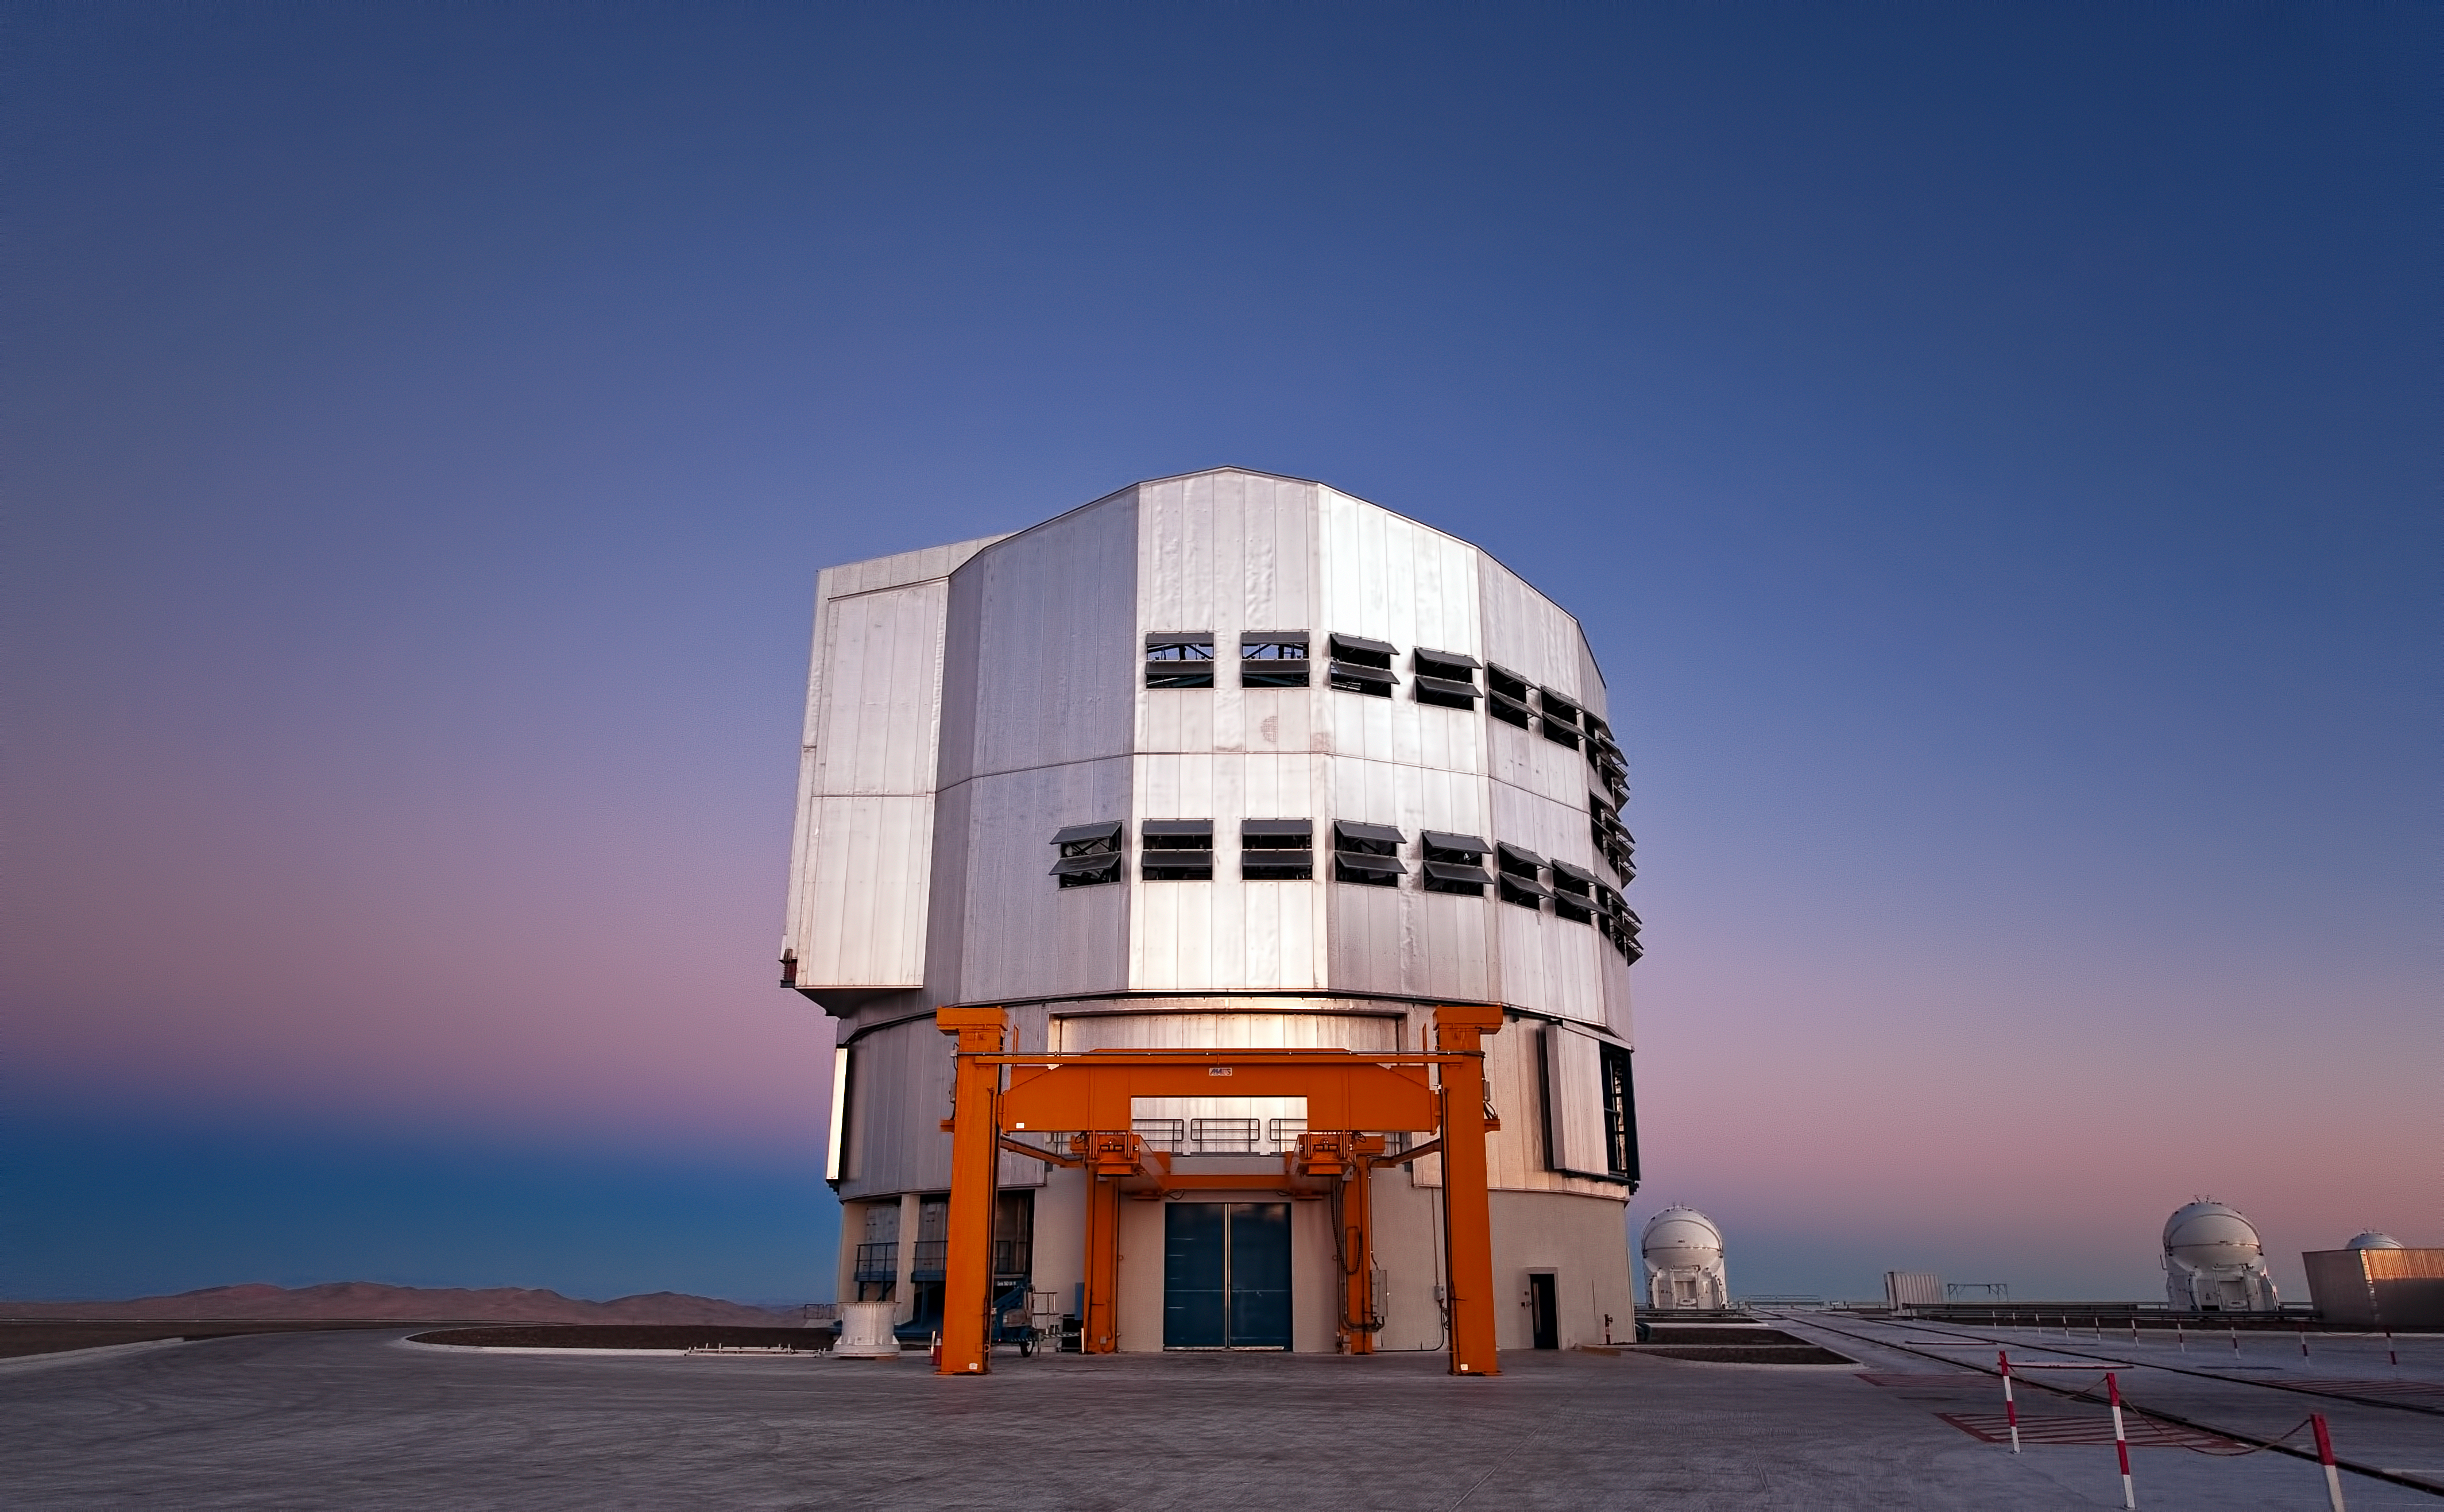

The VLT “Venus” and the Belt of Venus

Before another clear, starry night falls at ESO's Paranal Observatory, home of the Very Large Telescope (VLT), the sky produces a palette of intense colours, putting on a beautiful show for observers. These colours can only be seen with such depth from sites such as Paranal, where the atmosphere is extraordinarily pure. Looking to the west, over the Pacific Ocean, the sunset sky turns bright orange and red. However, this photograph shows the view to the east instead, looking away from the Sun after it has just set. The grey-bluish shadow above the horizon is the shadow of our own planet. Above this is a pinkish glow known as the "Belt of Venus", a phenomenon produced by the reddened light of the setting Sun being backscattered by the Earth's atmosphere.

In the centre of the image is the fourth 8.2-metre Unit Telescope (UT4), part of the VLT. The Mapuche name given to UT4 is Yepun, which means Venus. As well as working as individual telescopes, groups of two or three UTs can combine their light using a technique called interferometry, which allows astronomers to see details up to 25 times finer than with the individual telescopes. The VLT also has four 1.8-metre Auxiliary Telescopes (ATs), housed in ultra-compact mobile enclosures, which are fully dedicated to interferometric observations. Two of the ATs are visible in the background, with a third mostly hidden.

The yellow frame-like structure in front of Yepun is the "M1 Lifting Platform", used when the giant 8.2-metre primary mirror (M1) of the telescope is periodically recoated. The delicate mirror and its support structure, which together weigh 45 tonnes, are removed from the telescope enclosure and slowly driven about two kilometres to a maintenance building at the Paranal base camp. This process is, unsurprisingly, performed with the utmost care.

Credit: ESO/José Francisco Salgado (josefrancisco.org)